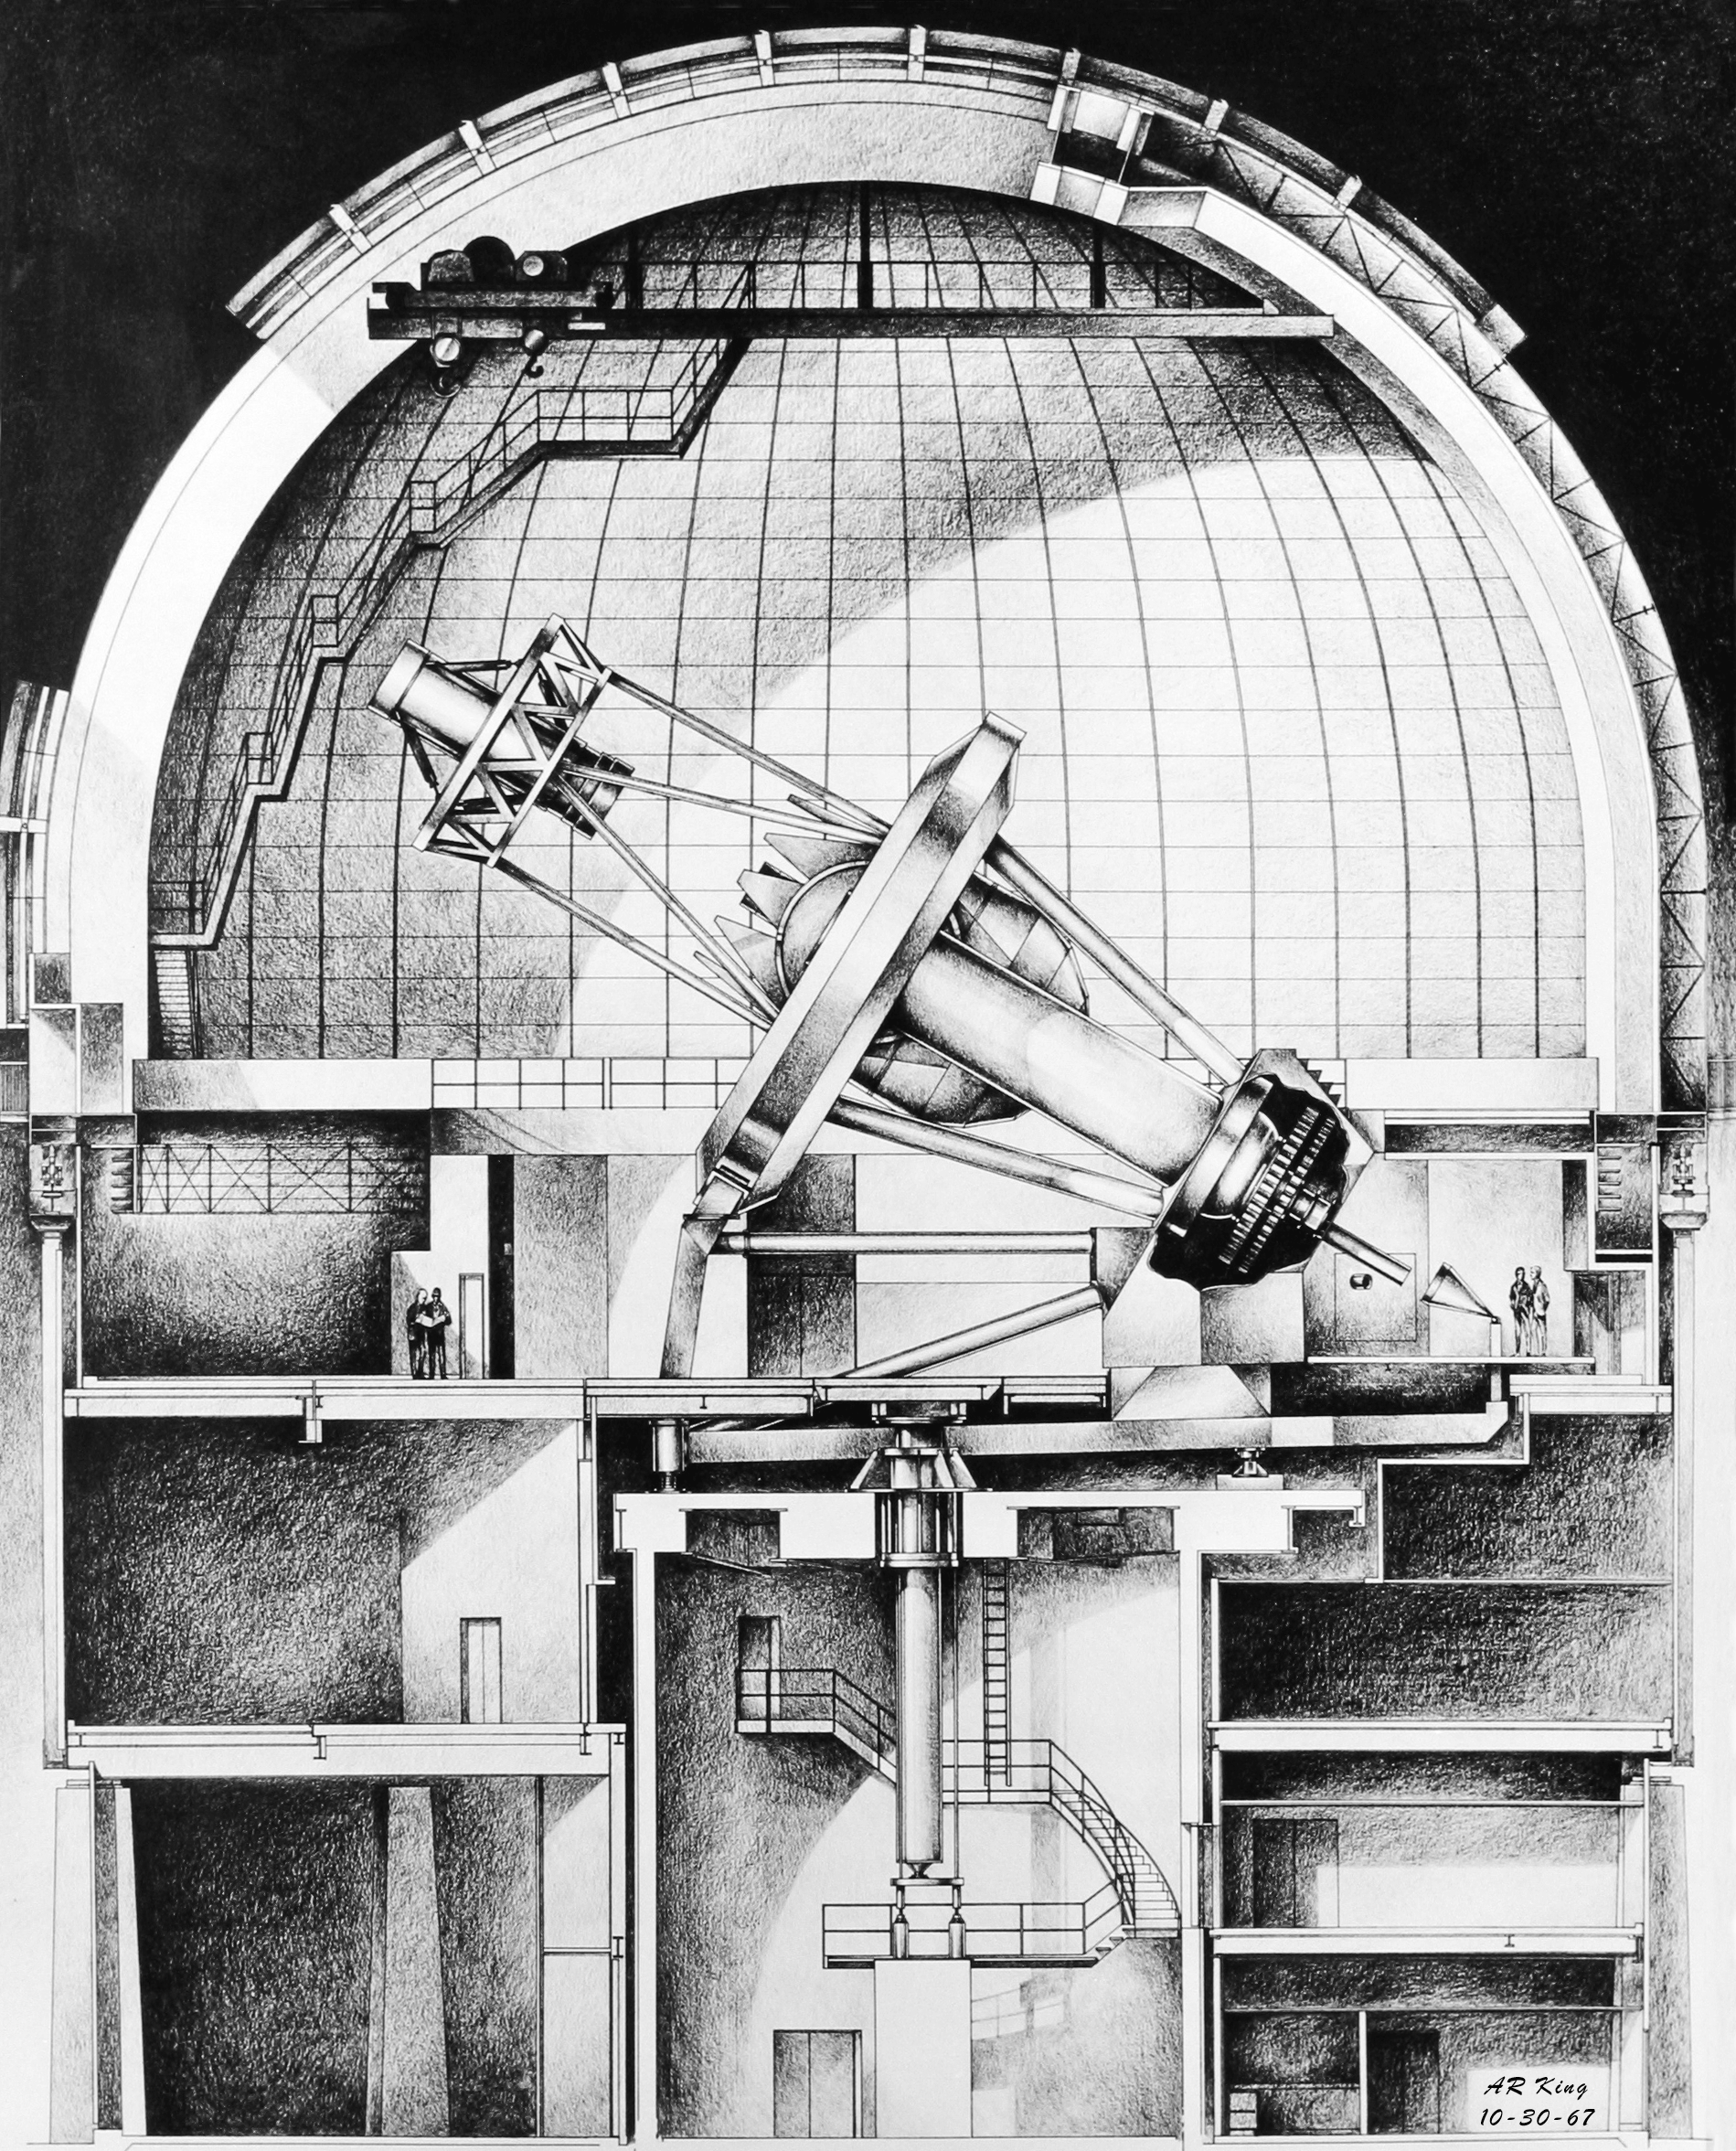

Mayall 4-meter

Conceptual drawing by A.R.King of the Kitt Peak Mayall 4-meter (originally designed as 150 inches).

Credit: A.R.King/NOIRLab/NSF/AURA/